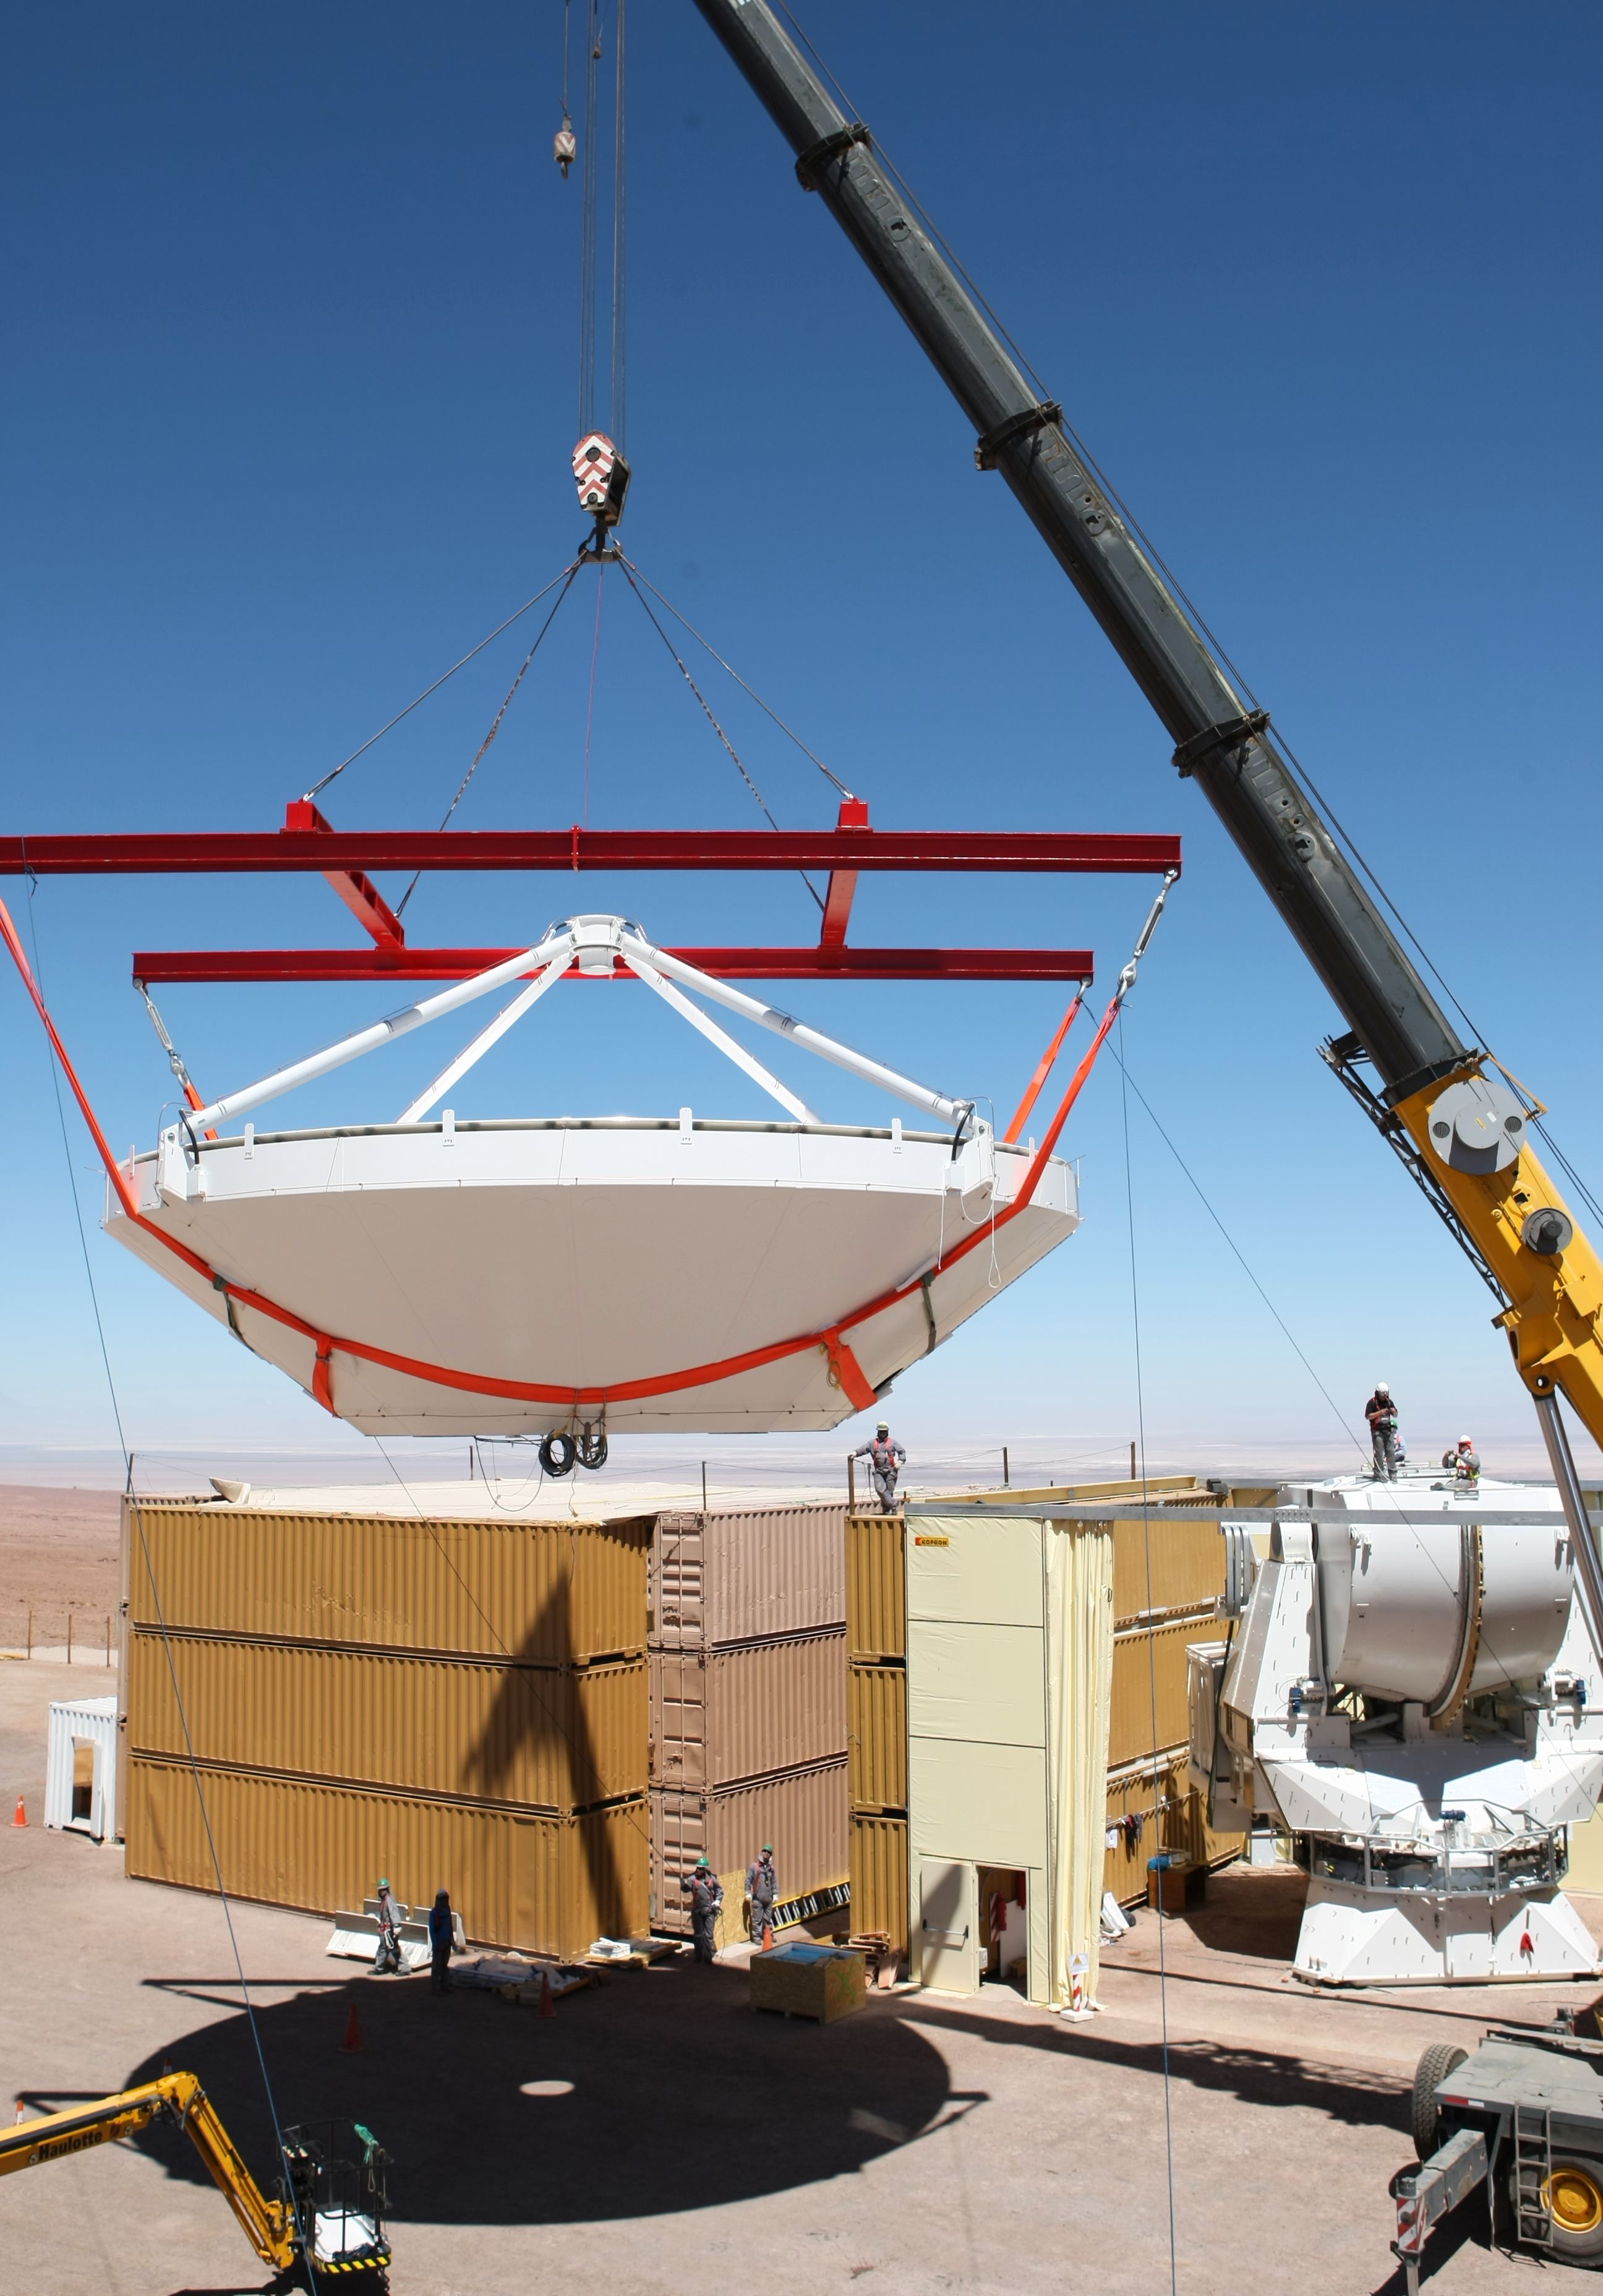

Assembly of second European ALMA antenna

Image of the assembly of the second European antenna for the Atacama Large Millimeter/submillimeter Array (ALMA). ALMA, the largest ground-based astronomy project in existence, will ultimately be comprised of a giant array of 12-m submillimetre quality antennas, with baselines of several kilometres. An additional, compact array of 7-m and 12-m antennas will complement the main array. ALMA will be based on the Chajnantor plain of the Chilean Andes, 5000 m above sea level. Construction on ALMA started in 2003 and will be completed in 2012. The ALMA project is an international collaboration between Europe, East Asia and North America in cooperation with the Republic of Chile.

Credit: ALMA (ESO/NAOJ/NRAO)